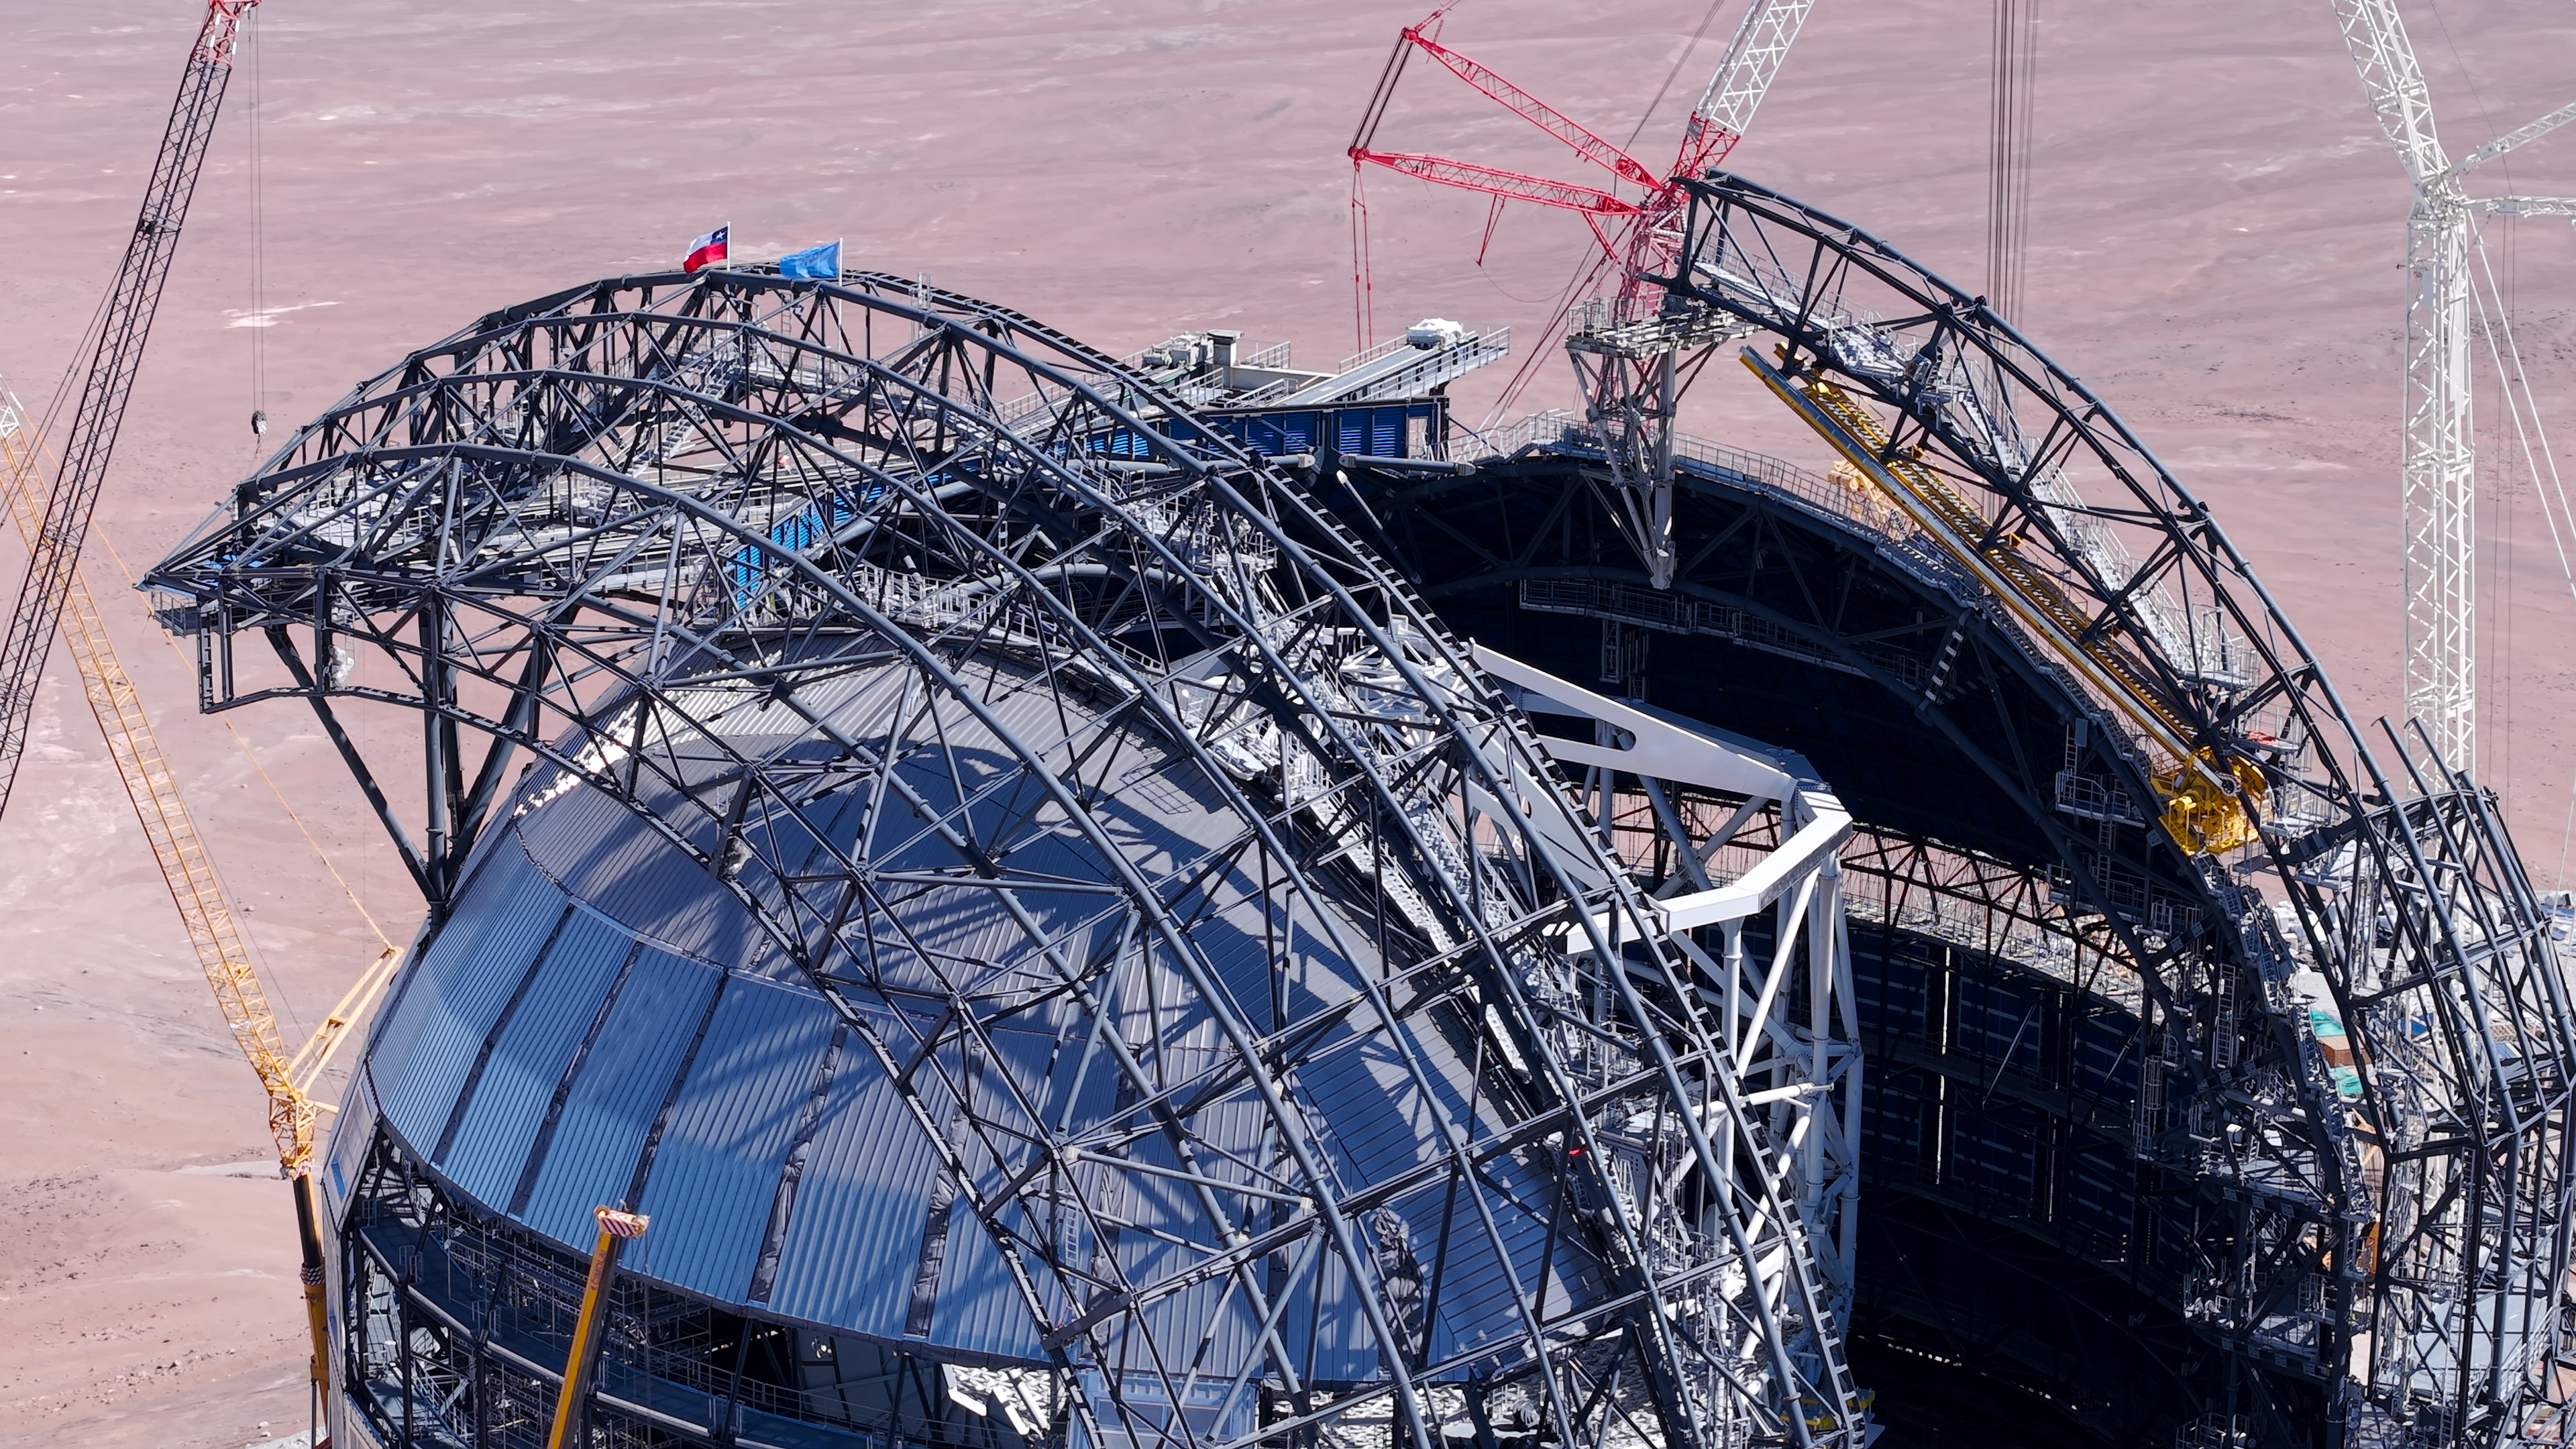

Reaching the top of the ELT dome

At the Extremely Large Telescope’s construction site on Cerro Armazones, ESO and Chilean flags have been placed at the top of the telescope’s dome. This is part of the Topping Out or Roofing Ceremony, celebrating construction on the ELT reaching its highest point. Known as Tijerales in Chile, the ceremony also involved a traditional barbecue for the workers on site, and was live-streamed to a partner event in Garching, Germany, for industrial and institutional partners.

Credit: ESO/CHEPOX